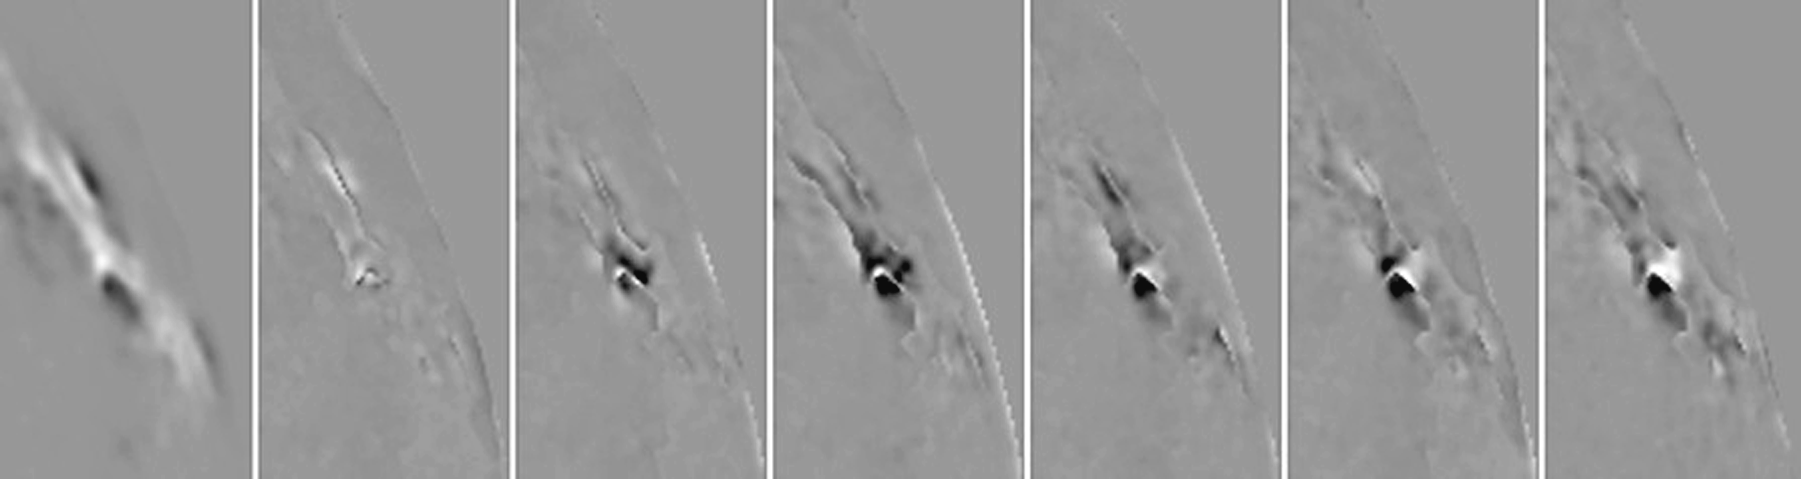

Magnetic field changes during flares

Sasha Kosovichev called attention to changes in GONG+ observations of the X20 flare of 2 April 2001 in NOAA 9393, and Jack Harvey prepared this figure to show the temporal evolution. The left panel is the line-of-sight component of the magnetic field near the northeast limb, averaged over 30 minutes prior to the flare (2100-2129 UT). The next six panels show the difference between the absolute value of the signal averaged over subsequent 10-minute periods and the 30-minute pre-flare average. White represents increasing line-of-sight signal strength; black represents decreasing line-of-sight signal strength. The panels are averaged from left to right over 2130-39 (preflare), 2140-49 (rising phase), 2150-59 (maximum), 2200-09 and 2210-2219 (declining phase), and 2250-59 (post flare). The changes shown are a combination of seeing effects, change in perspective as the Sun rotates, line profile changes associated with the maximum phase of the flare, normal evolution of the active region field, and real field changes associated with the flare. The later panels are coincident with a strongly sheared sunspot. It is not clear if the flare field changes are in strength, direction or position, or some combination of the three. Further details are in the Science Highlights section of the December 2001 NOAO Newsletter (currently only available in PDF format).

Credit: J.Harvey, NSO/AURA/NSF